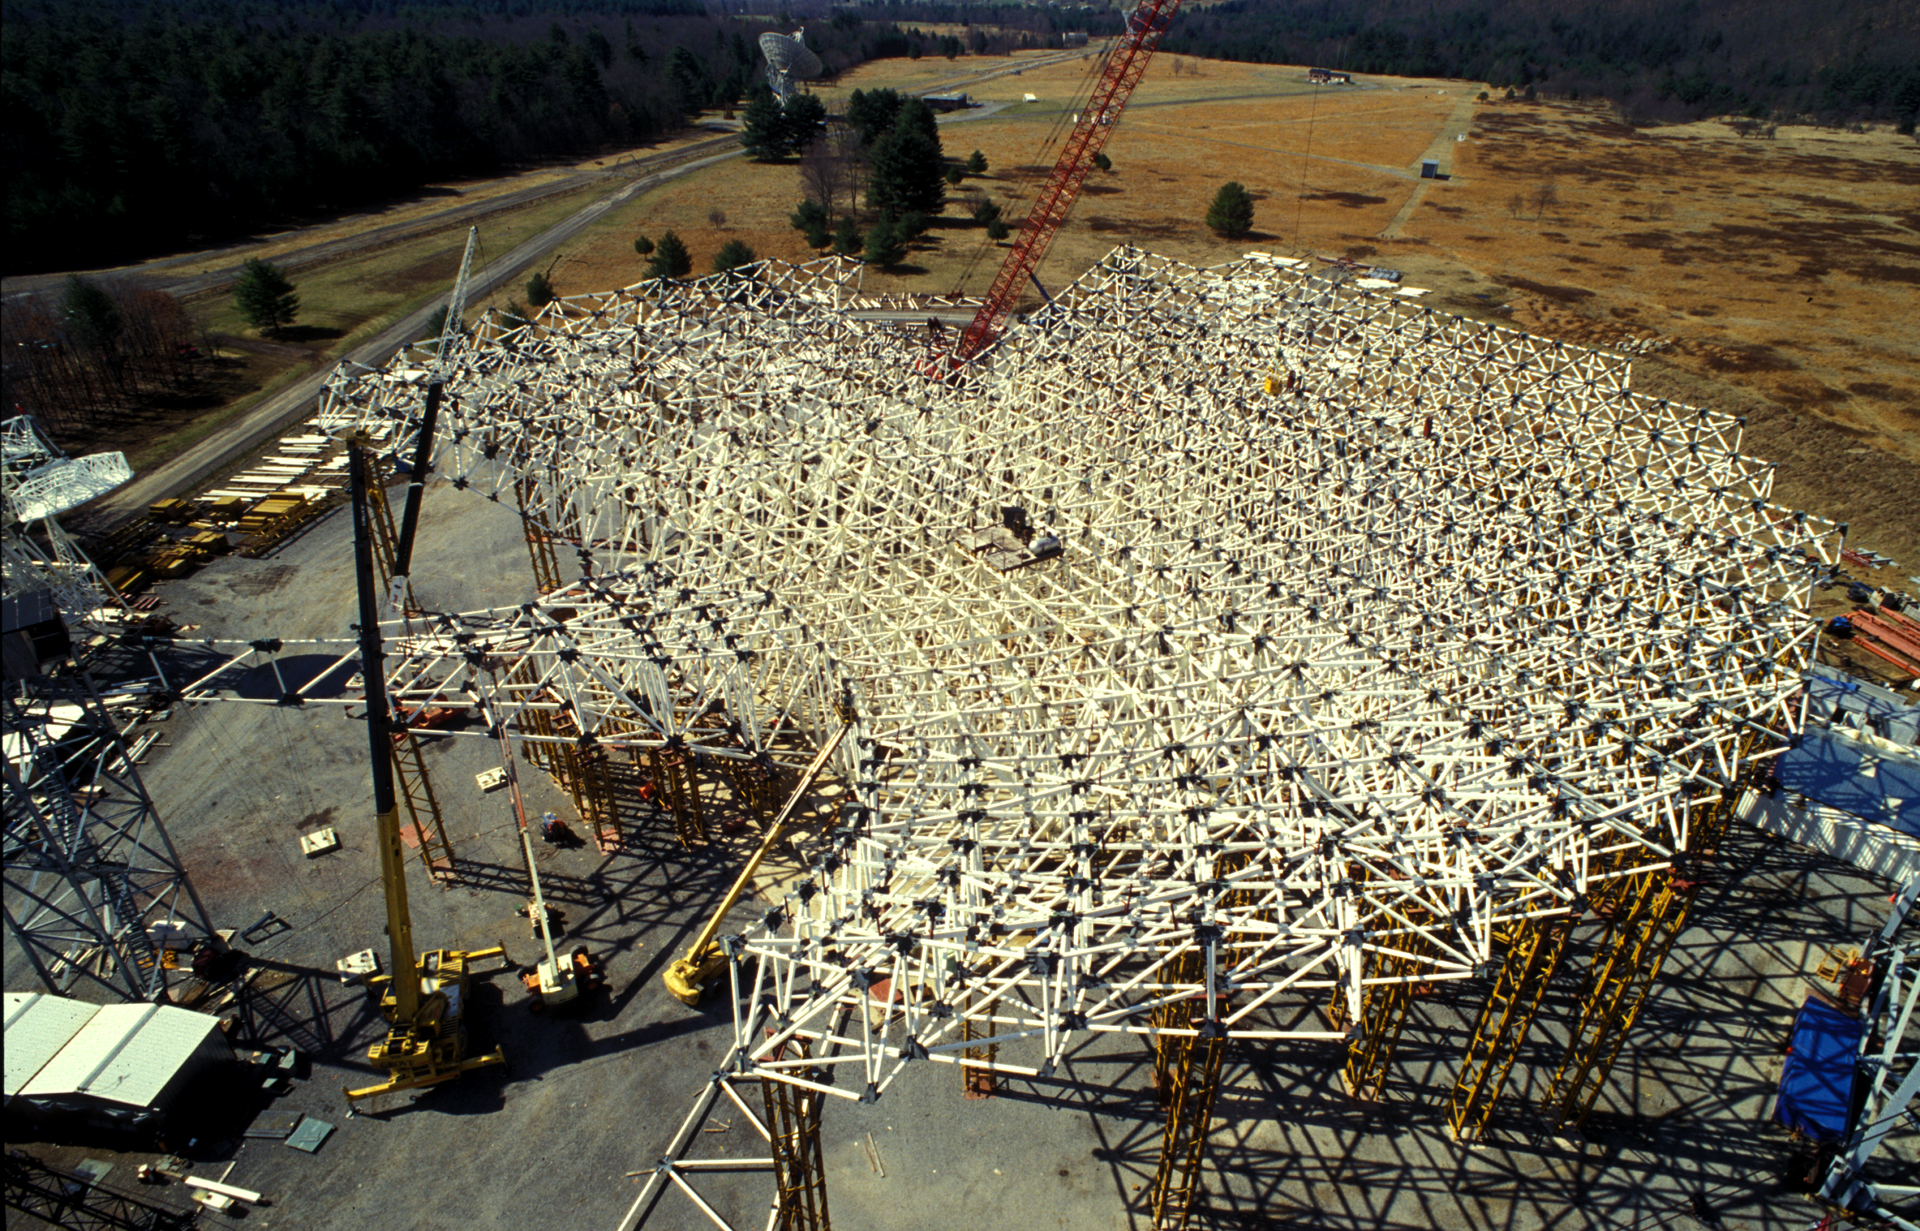

Dish Support Structure

The backup structure of the Green Bank Telescope is an engineering marvel. This crisscross of beams carries an array of 2209 small motors that support the GBT's 2.3-acre surface of aluminum plates.

Credit: NRAO/AUI/NSF